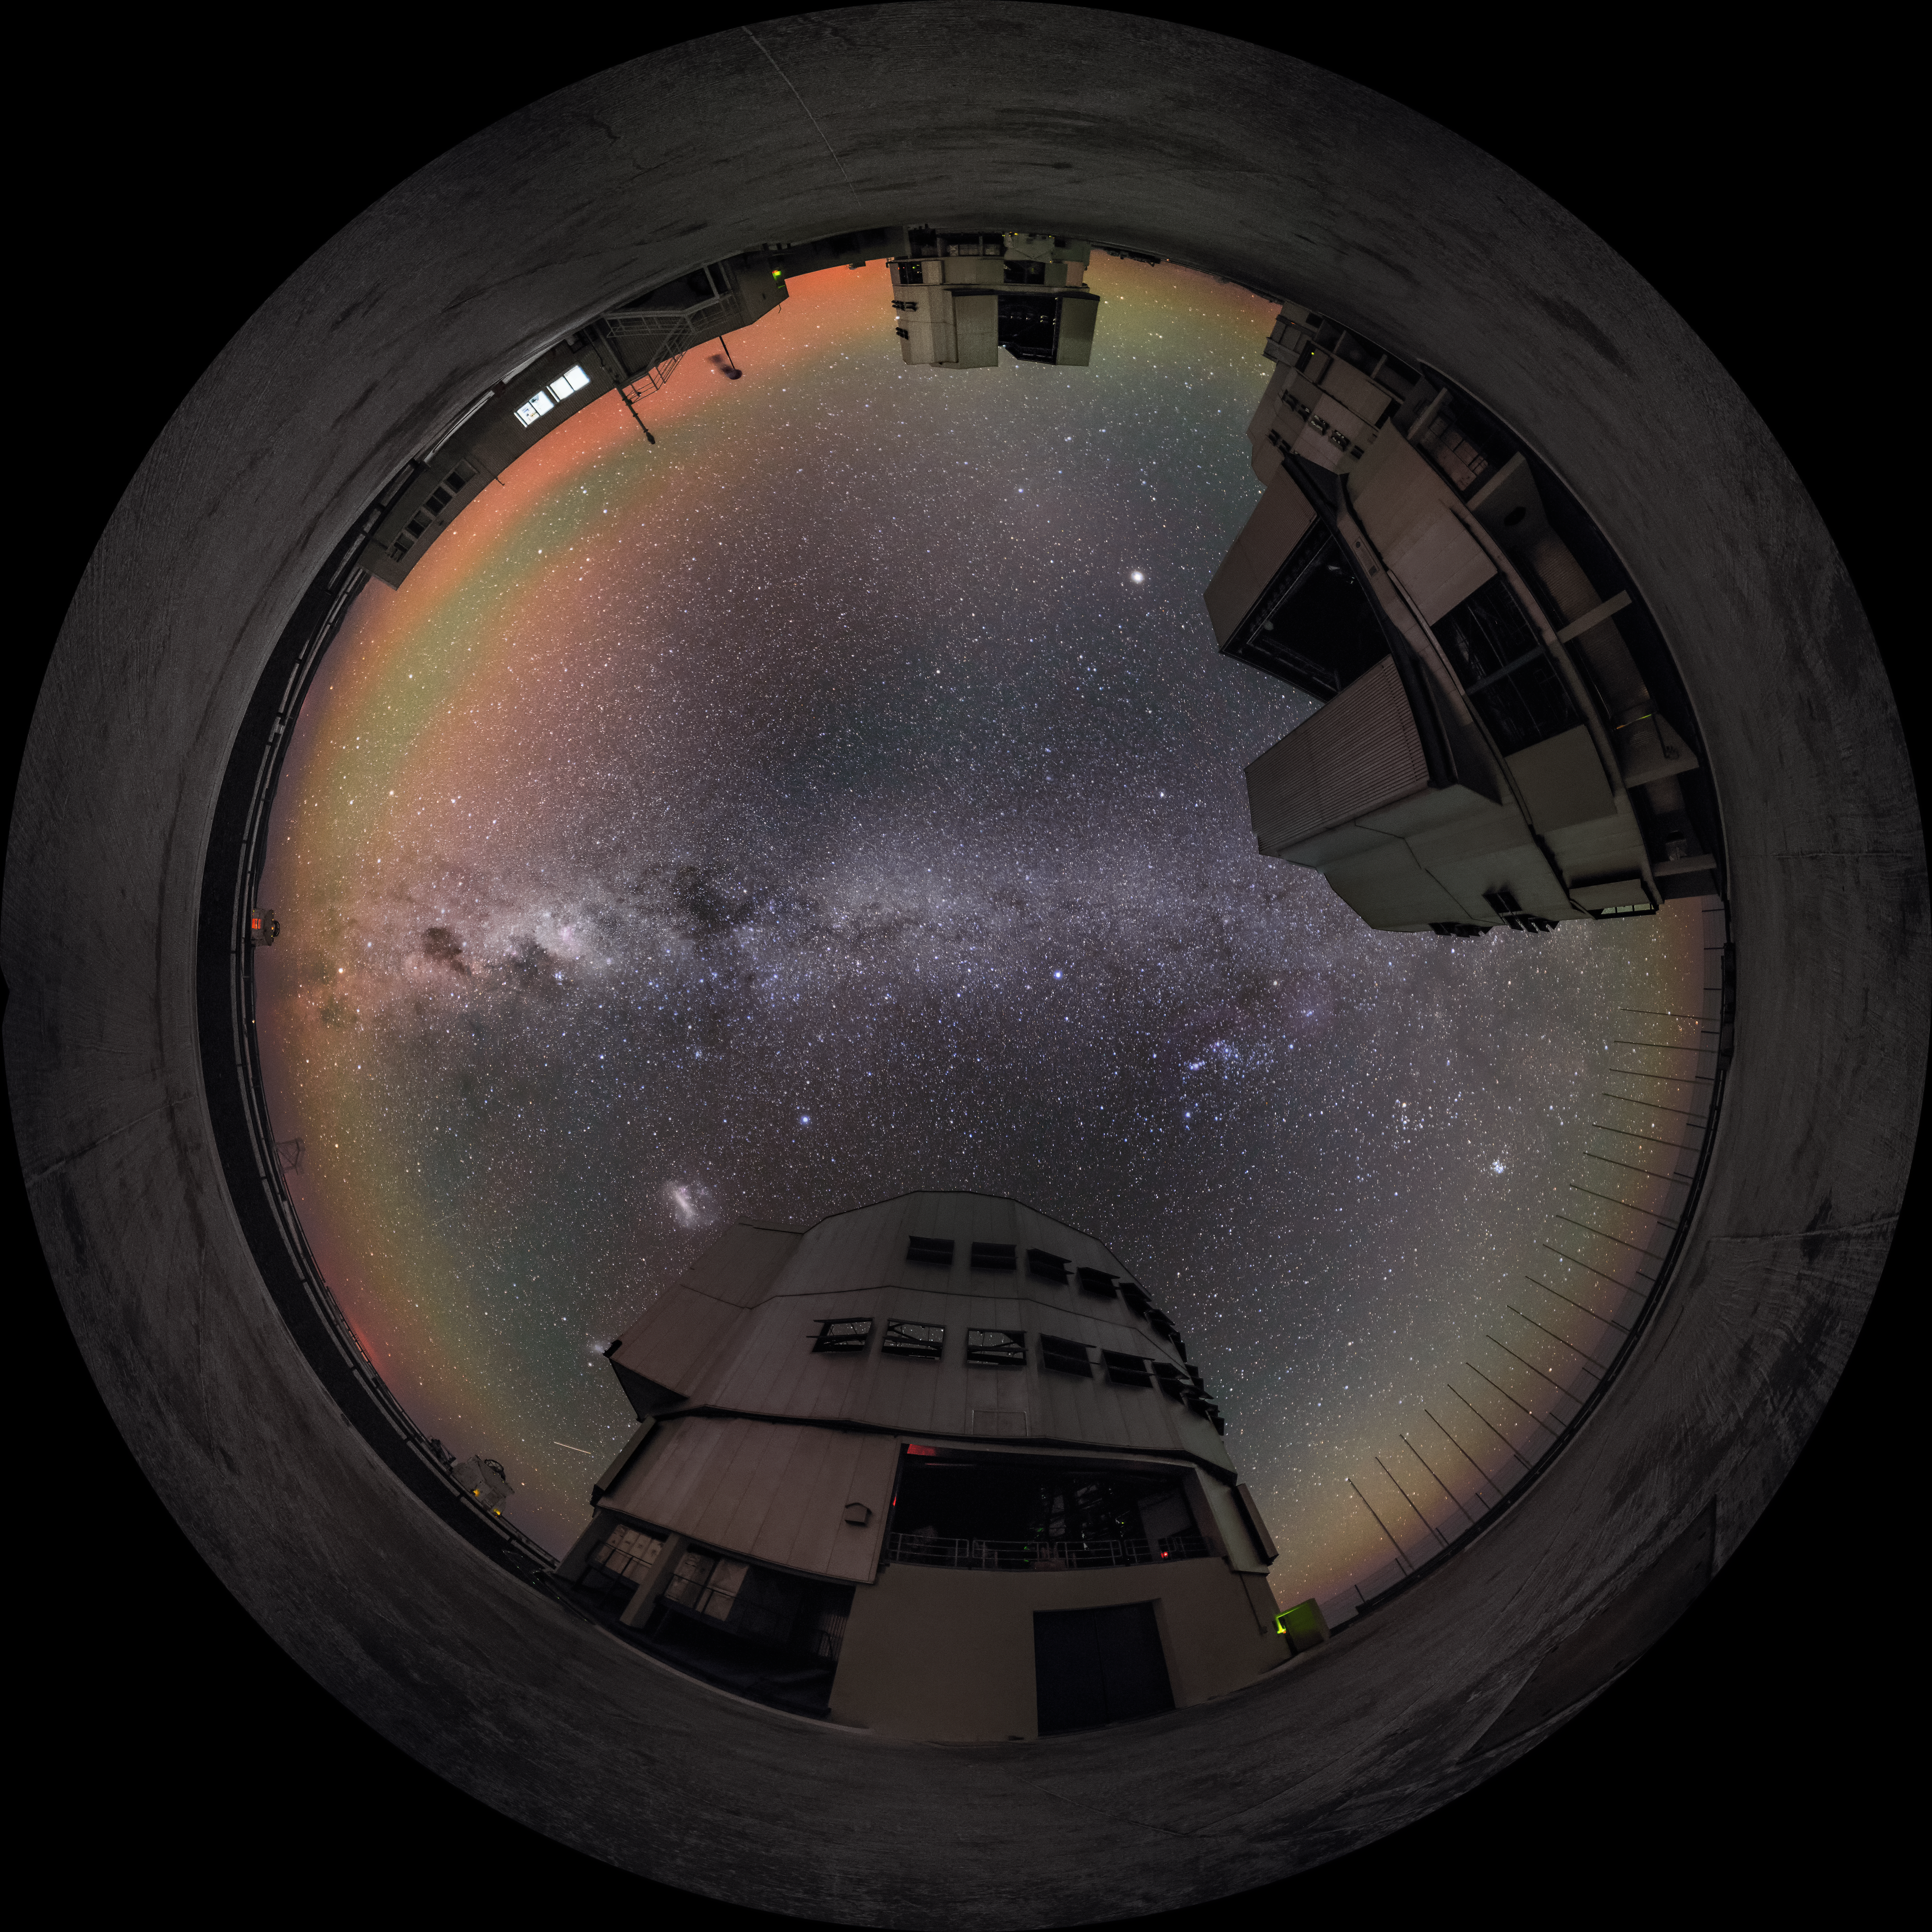

A fish-eye view of the VLT

A ring of air glow encompasses the VLT in this fish-eye shot, while the band of the Milky Way bisects the night sky.

Credit: ESO/G. Brammer